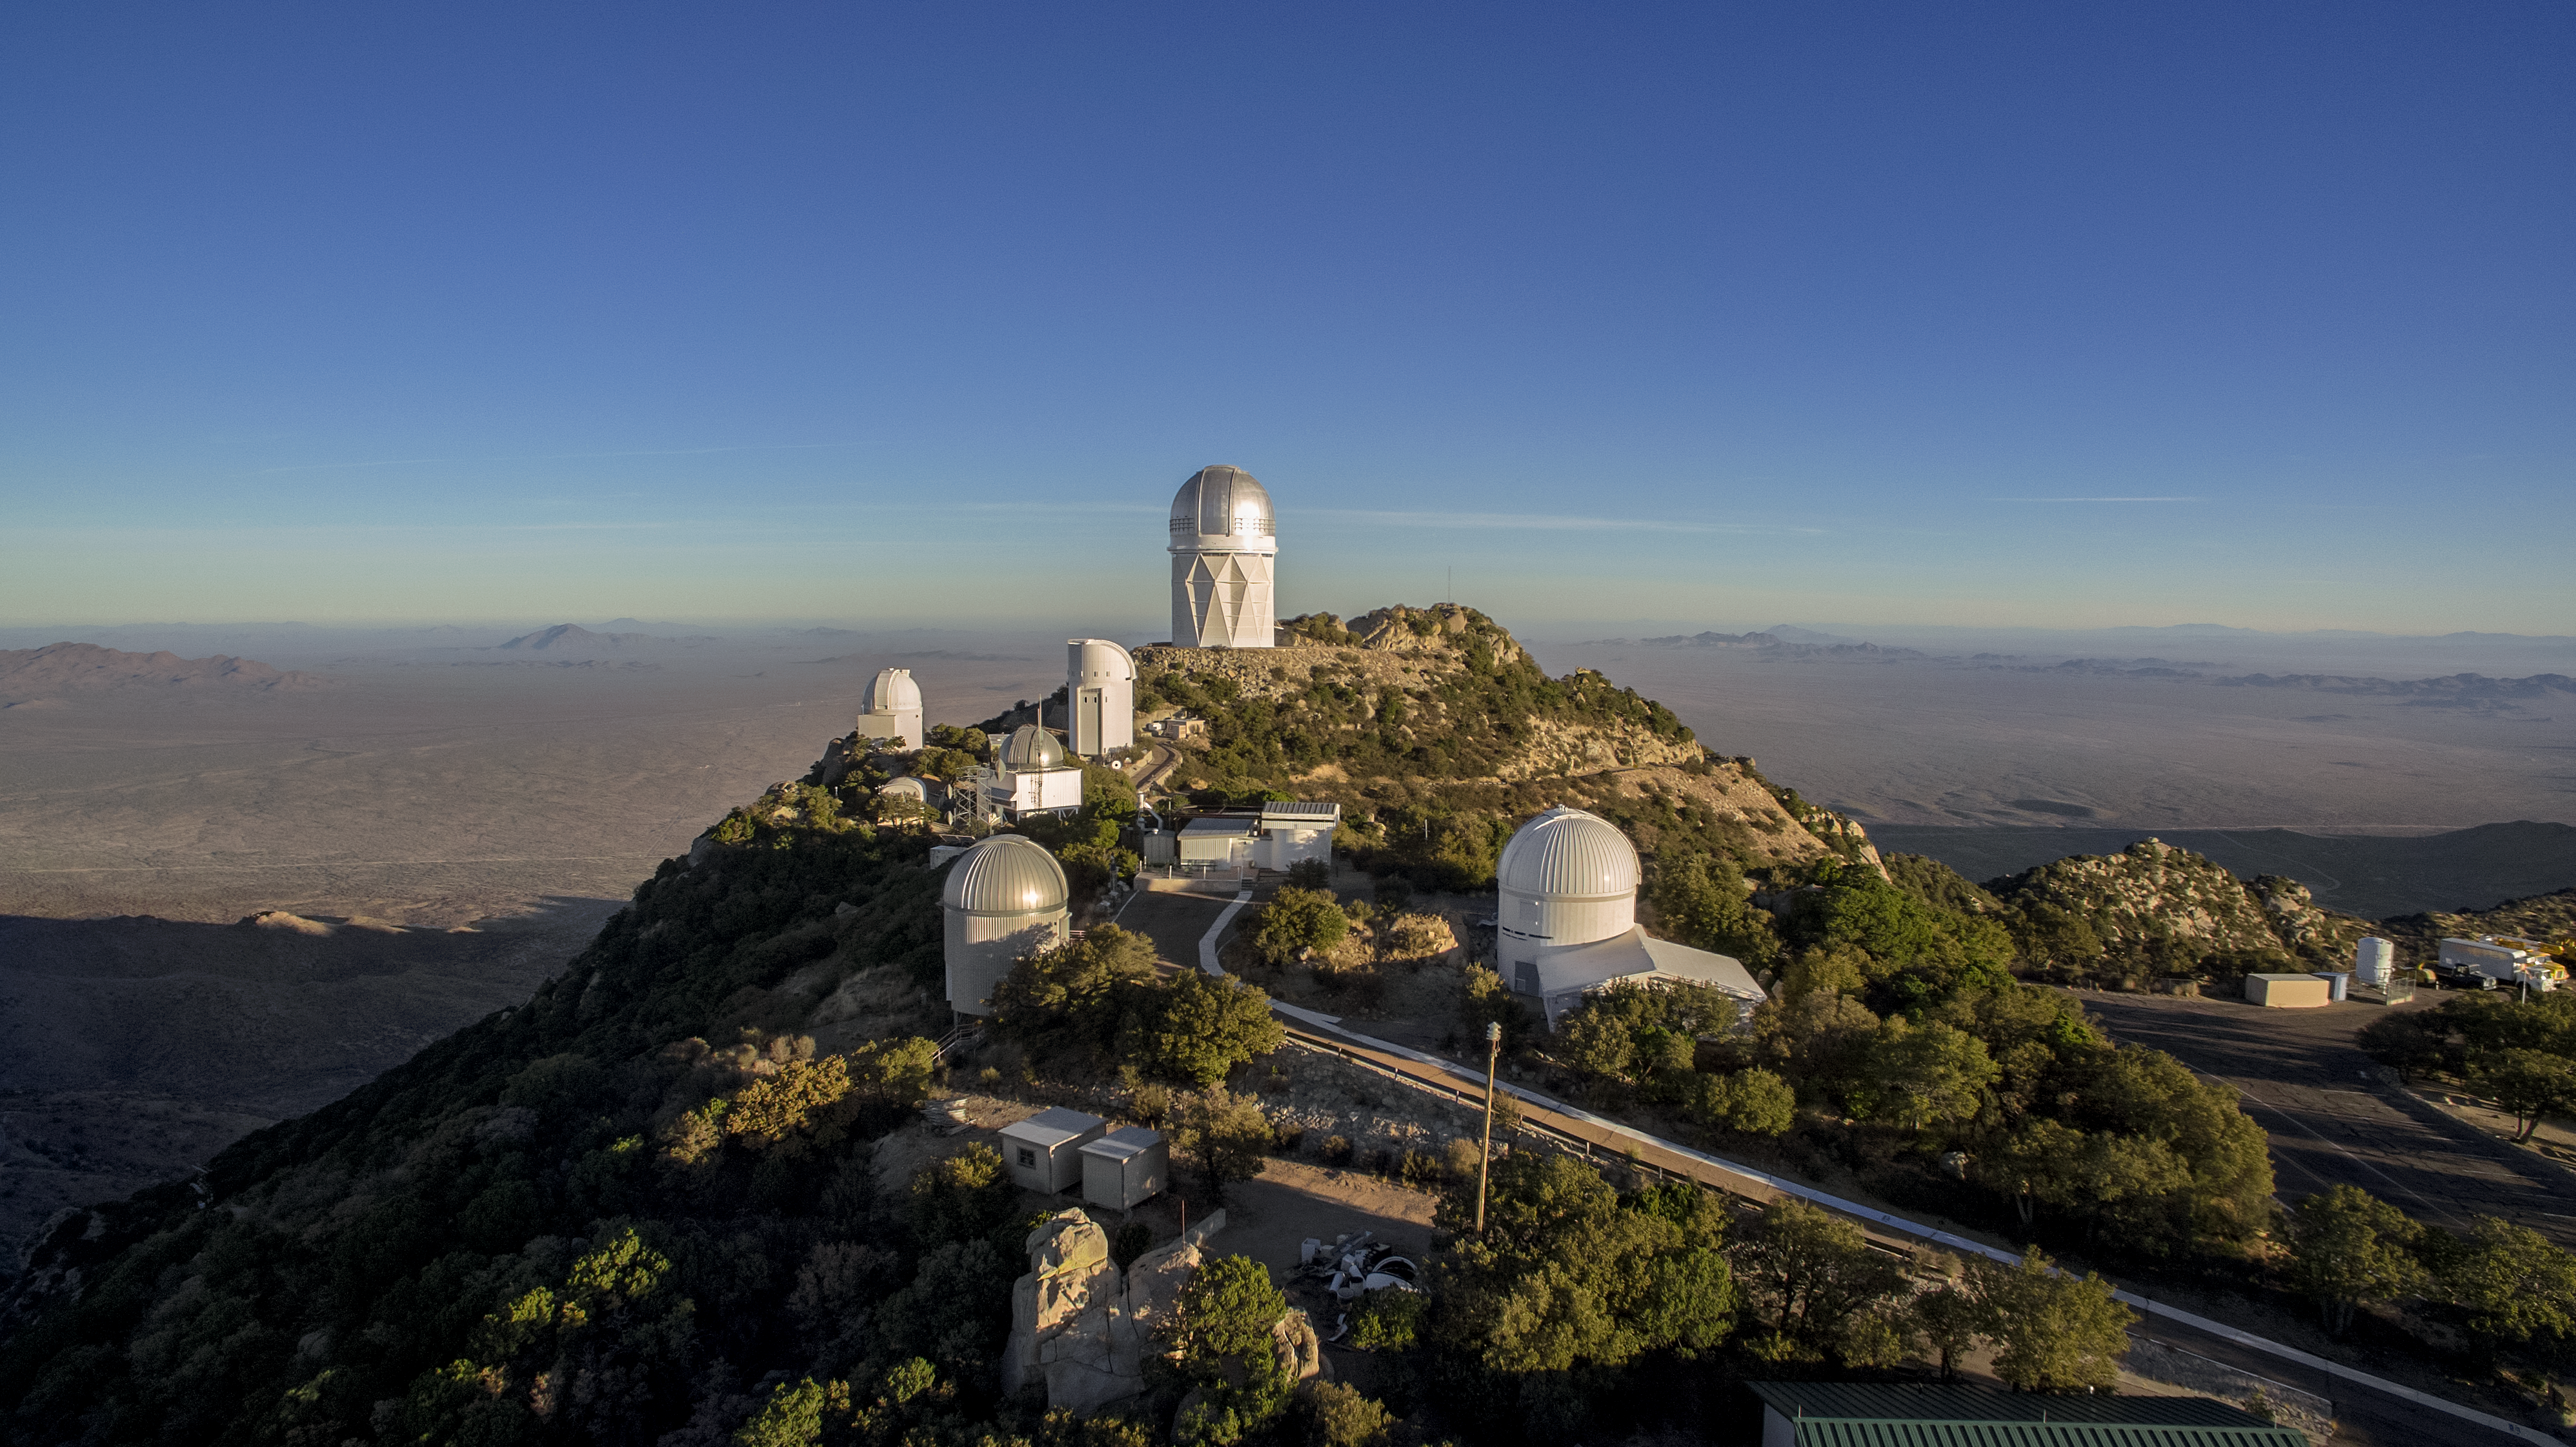

Kitt Peak National Observatory aerial view

Kitt Peak National Observatory aerial view.

Credit: NOIRLab/KPNO/NSF/AURA/P. Marenfeld